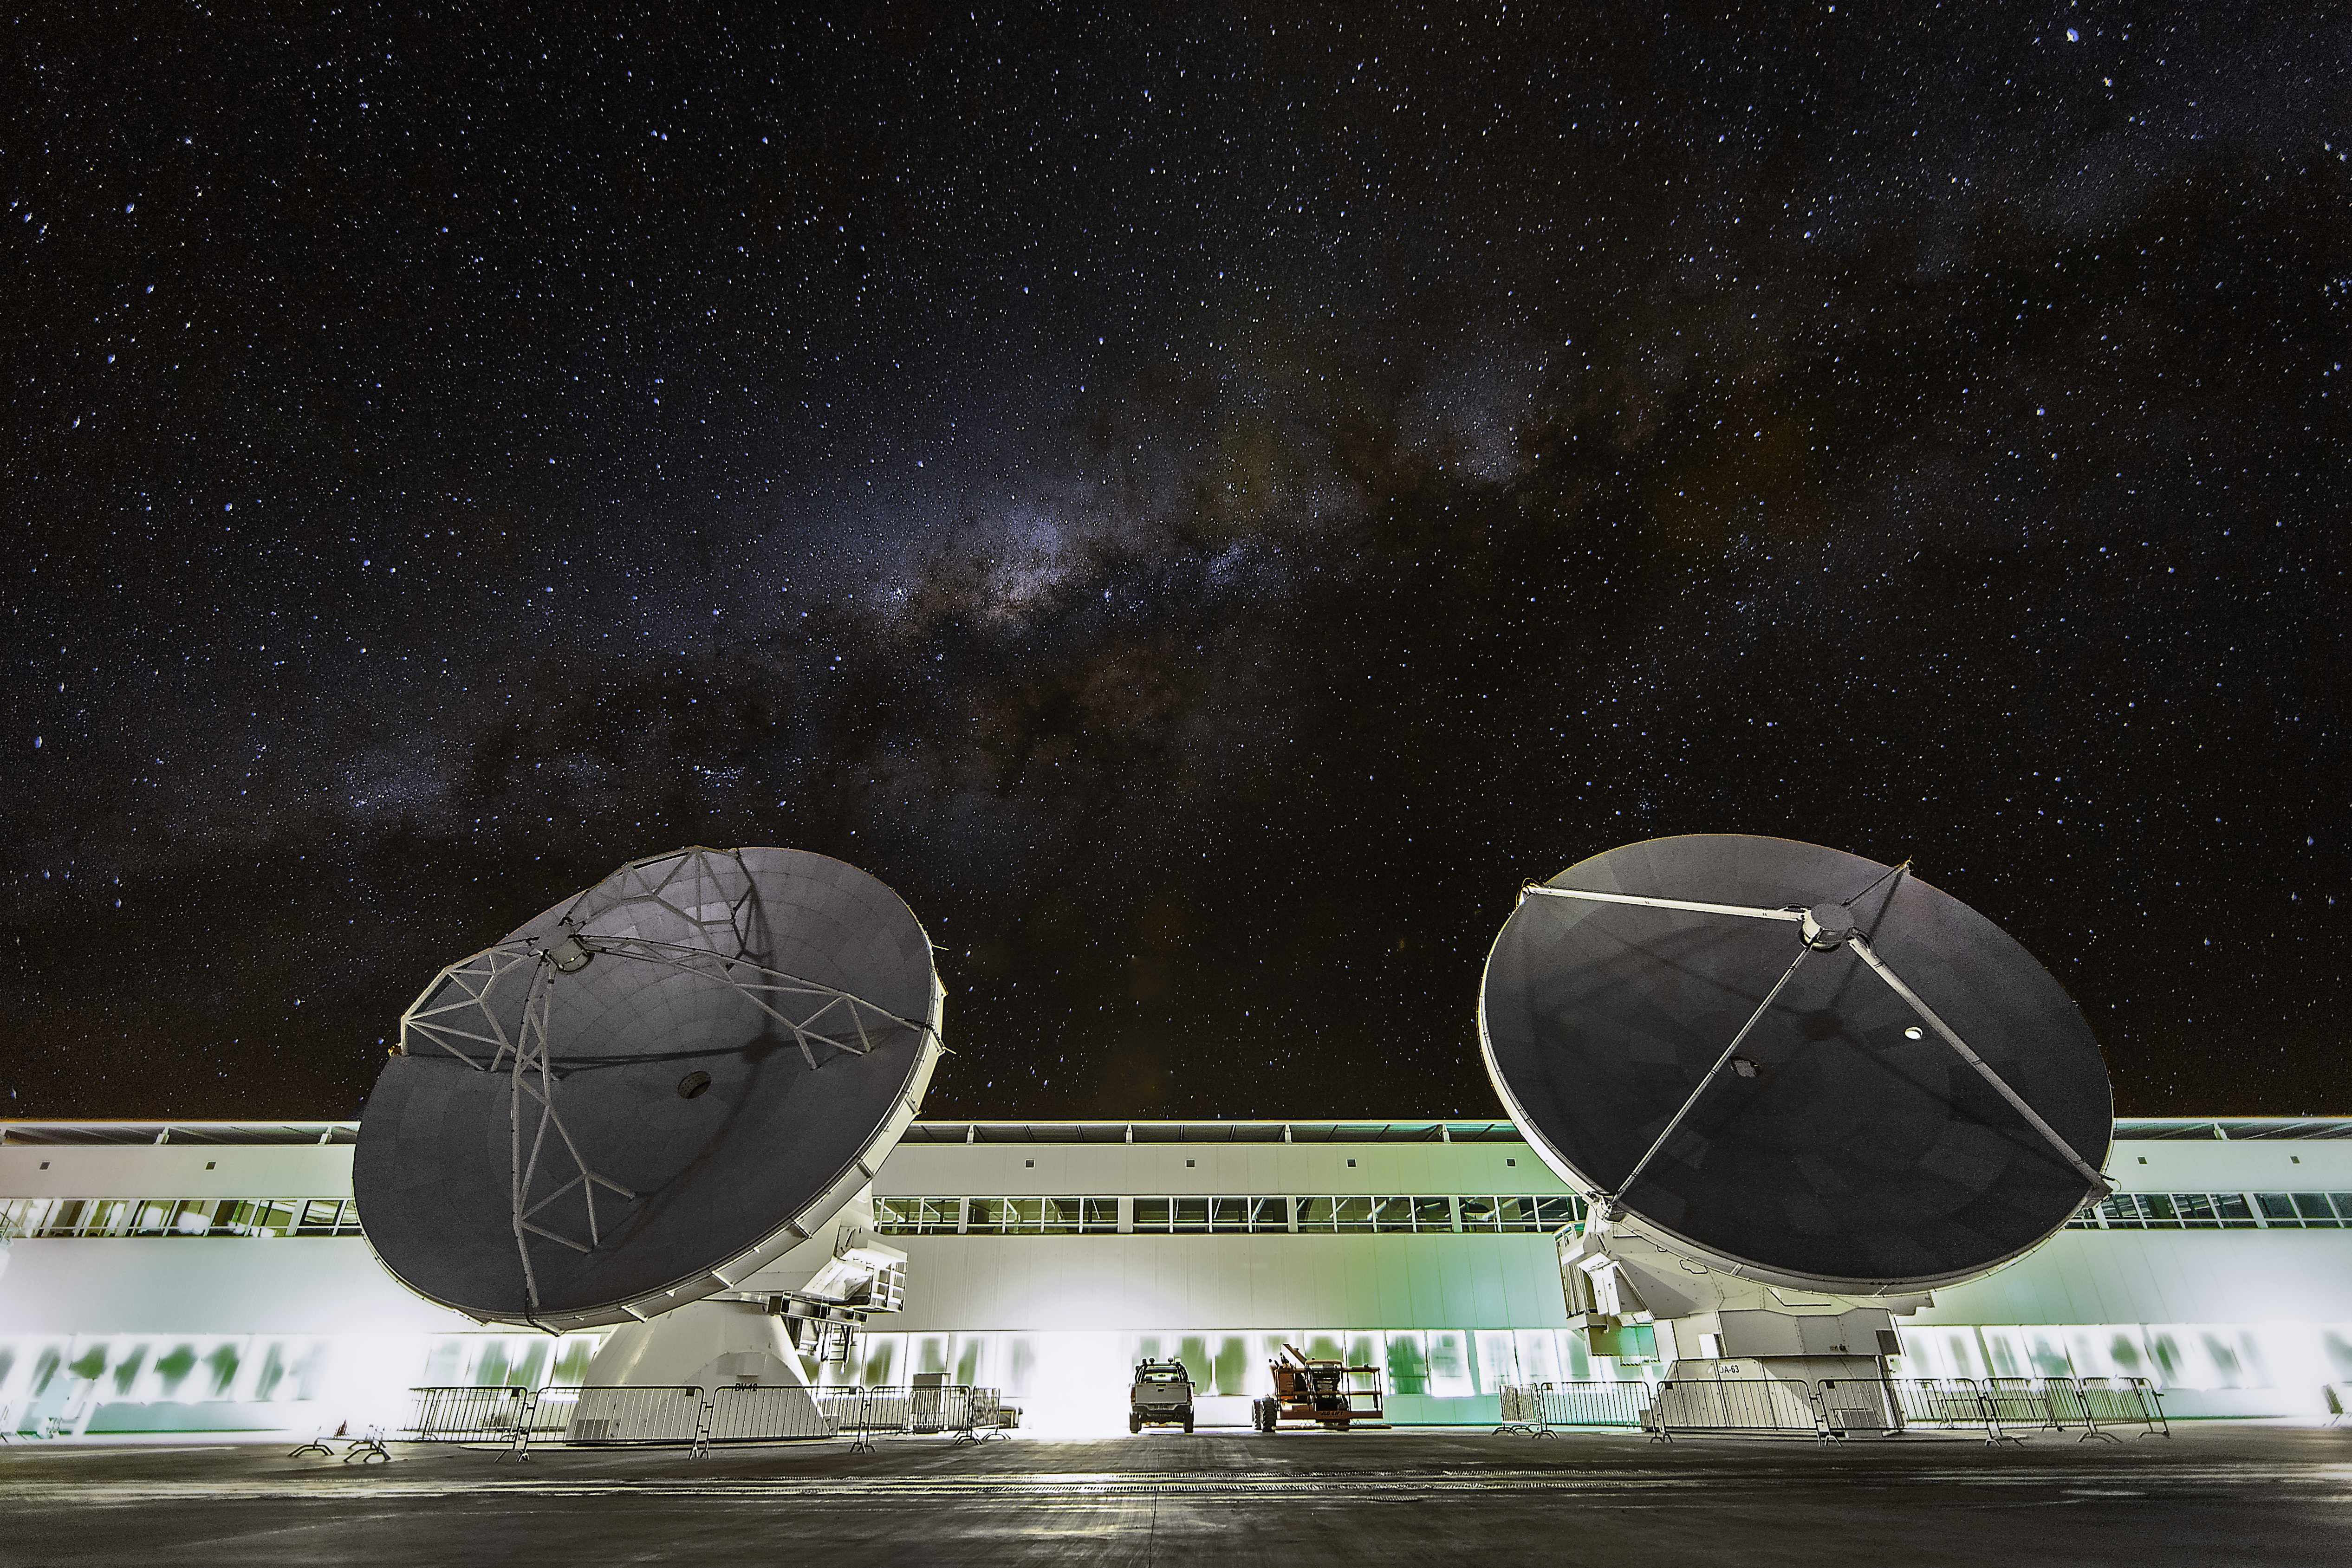

The OSF at night

Two ALMA antennas are positioned in front of the Operations Support Facility (OSF) technical building, which hosts offices, laboratories and the observatory control room. Above in the sky the dark line of the Milky Way is visible.

Credit: A. Duro/ESO